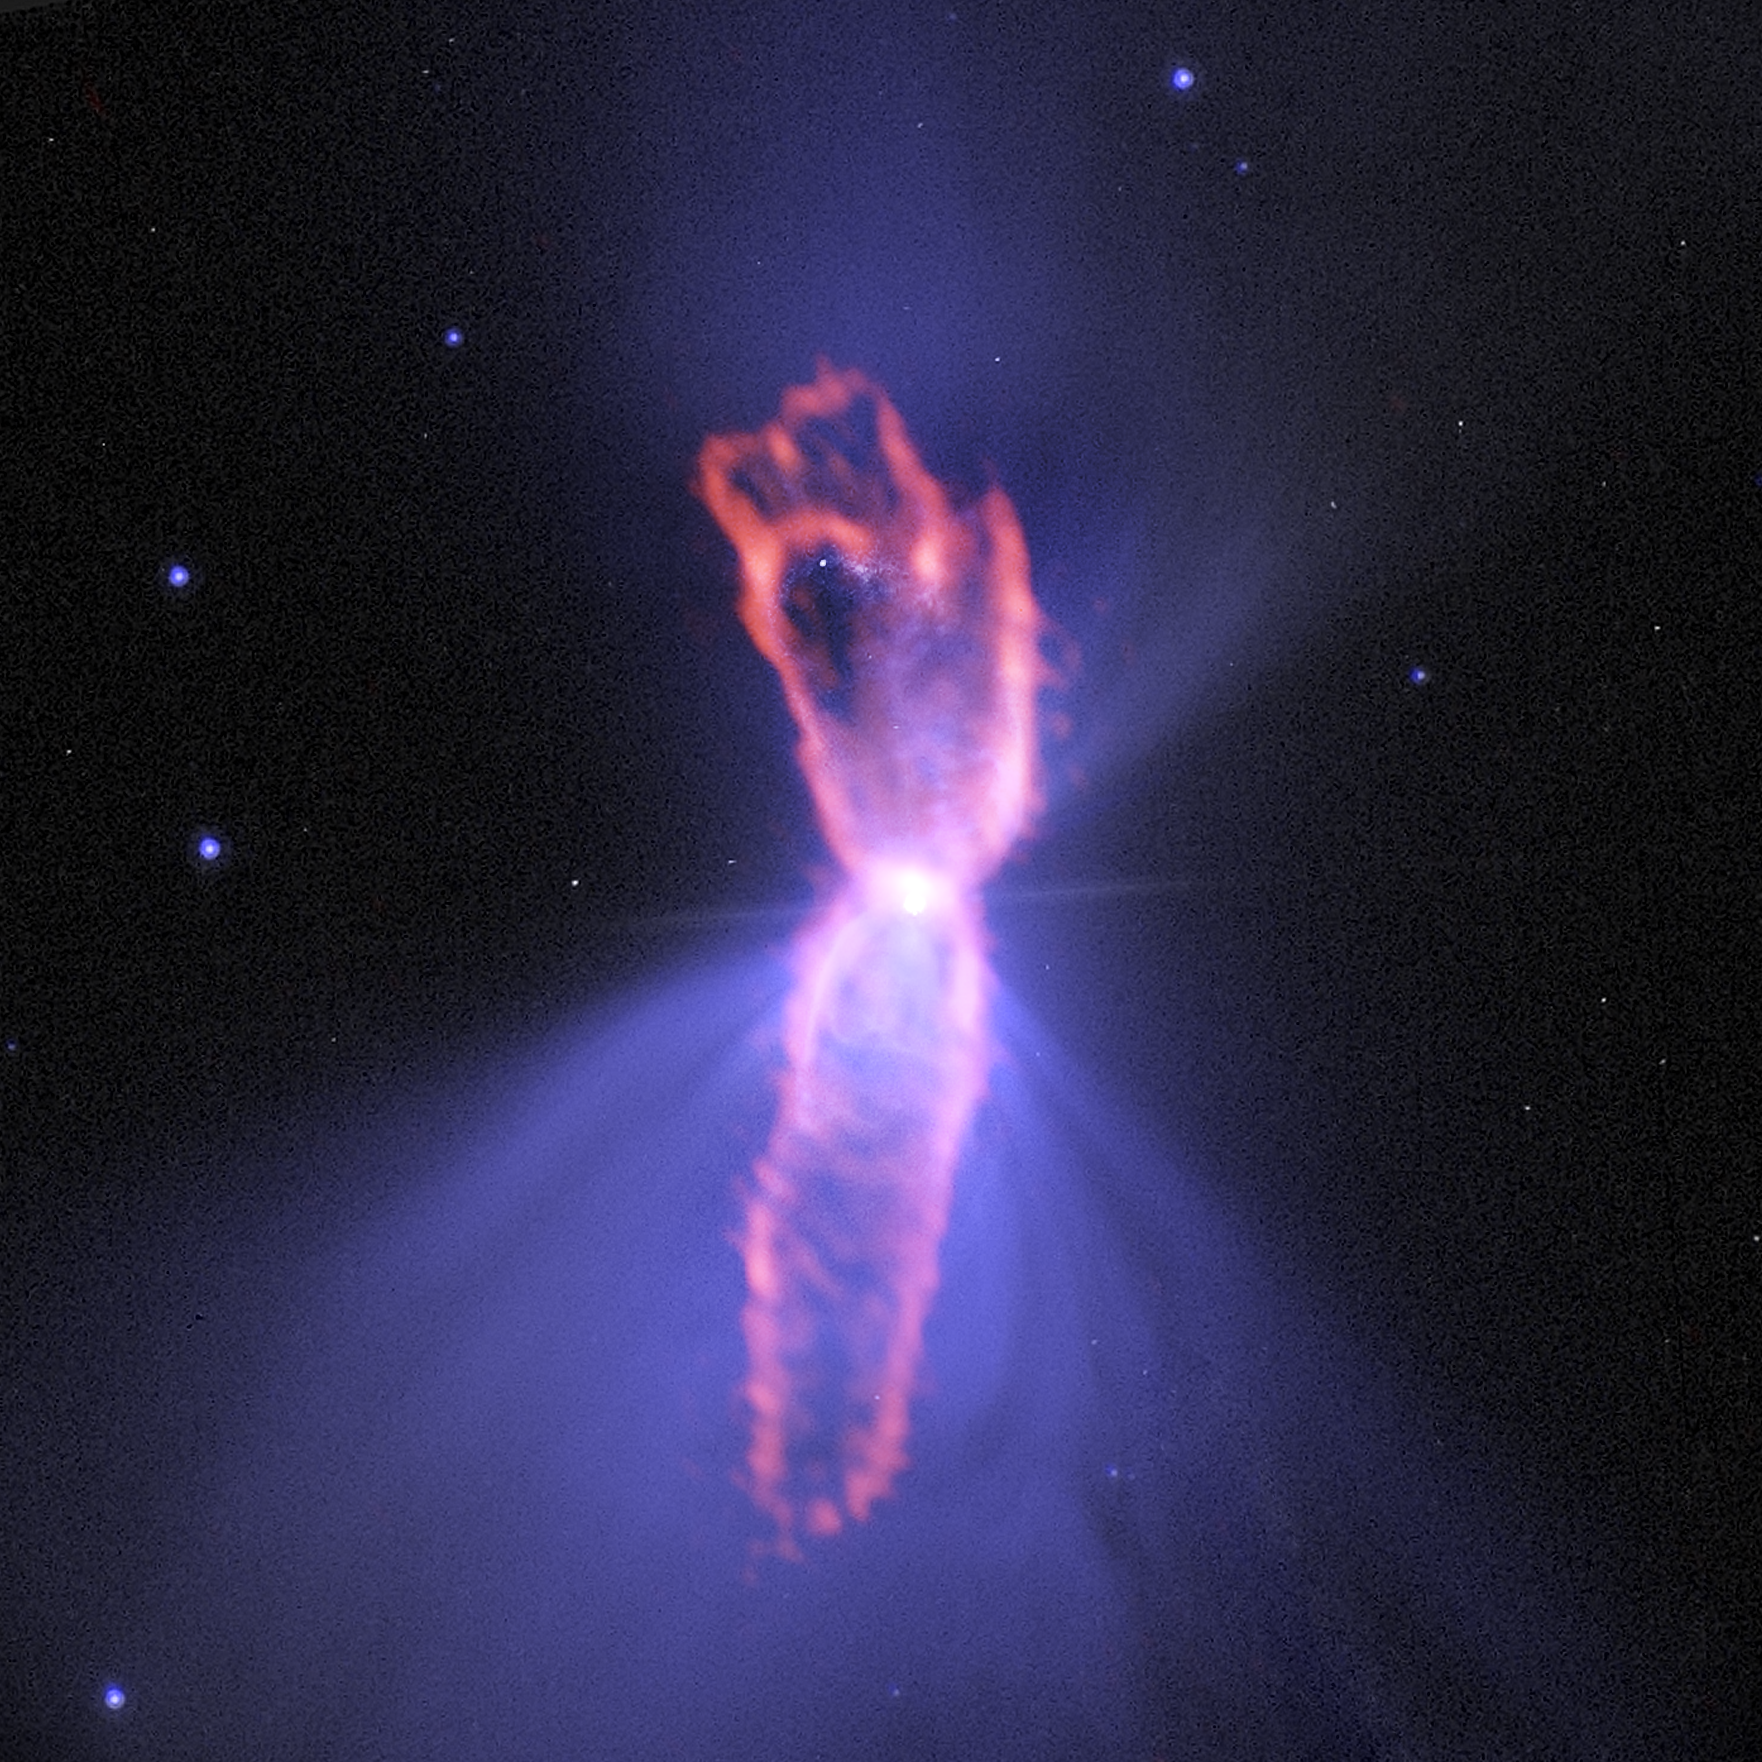

True shape of the Boomerang

This Picture of Week shows the Boomerang Nebula, a protoplanetary nebula, as seen by the Atacama Large Millimeter/submillimeter Array (ALMA). The background purple structure, as seen in visible light with the NASA/ESA Hubble Space Telescope, shows a classic double-lobe shape with a very narrow central region. ALMA’s ability to see the cold molecular gas reveals the nebula’s more elongated shape, in orange.

Since 2003 the nebula, located about 5000 light-years from Earth, has held the record for the coldest known object in the Universe. The nebula is thought to have formed from the envelope of a star in its later stages of life which engulfed a smaller, binary companion. It is possible that this is the cause of the ultra-cold outflows, which are illuminated by the light of the central, dying star.

ALMA looked at the nebula’s central dusty disc and the outflows further out, which span a distance of almost four light-years across the sky. These outflows are even colder than the cosmic microwave background, reaching temperatures below –270 °C. The outflows are also expanding at a speed of 590 000 kilometres per hour.

Credit: ALMA (ESO/NAOJ/NRAO)/R. Sahai